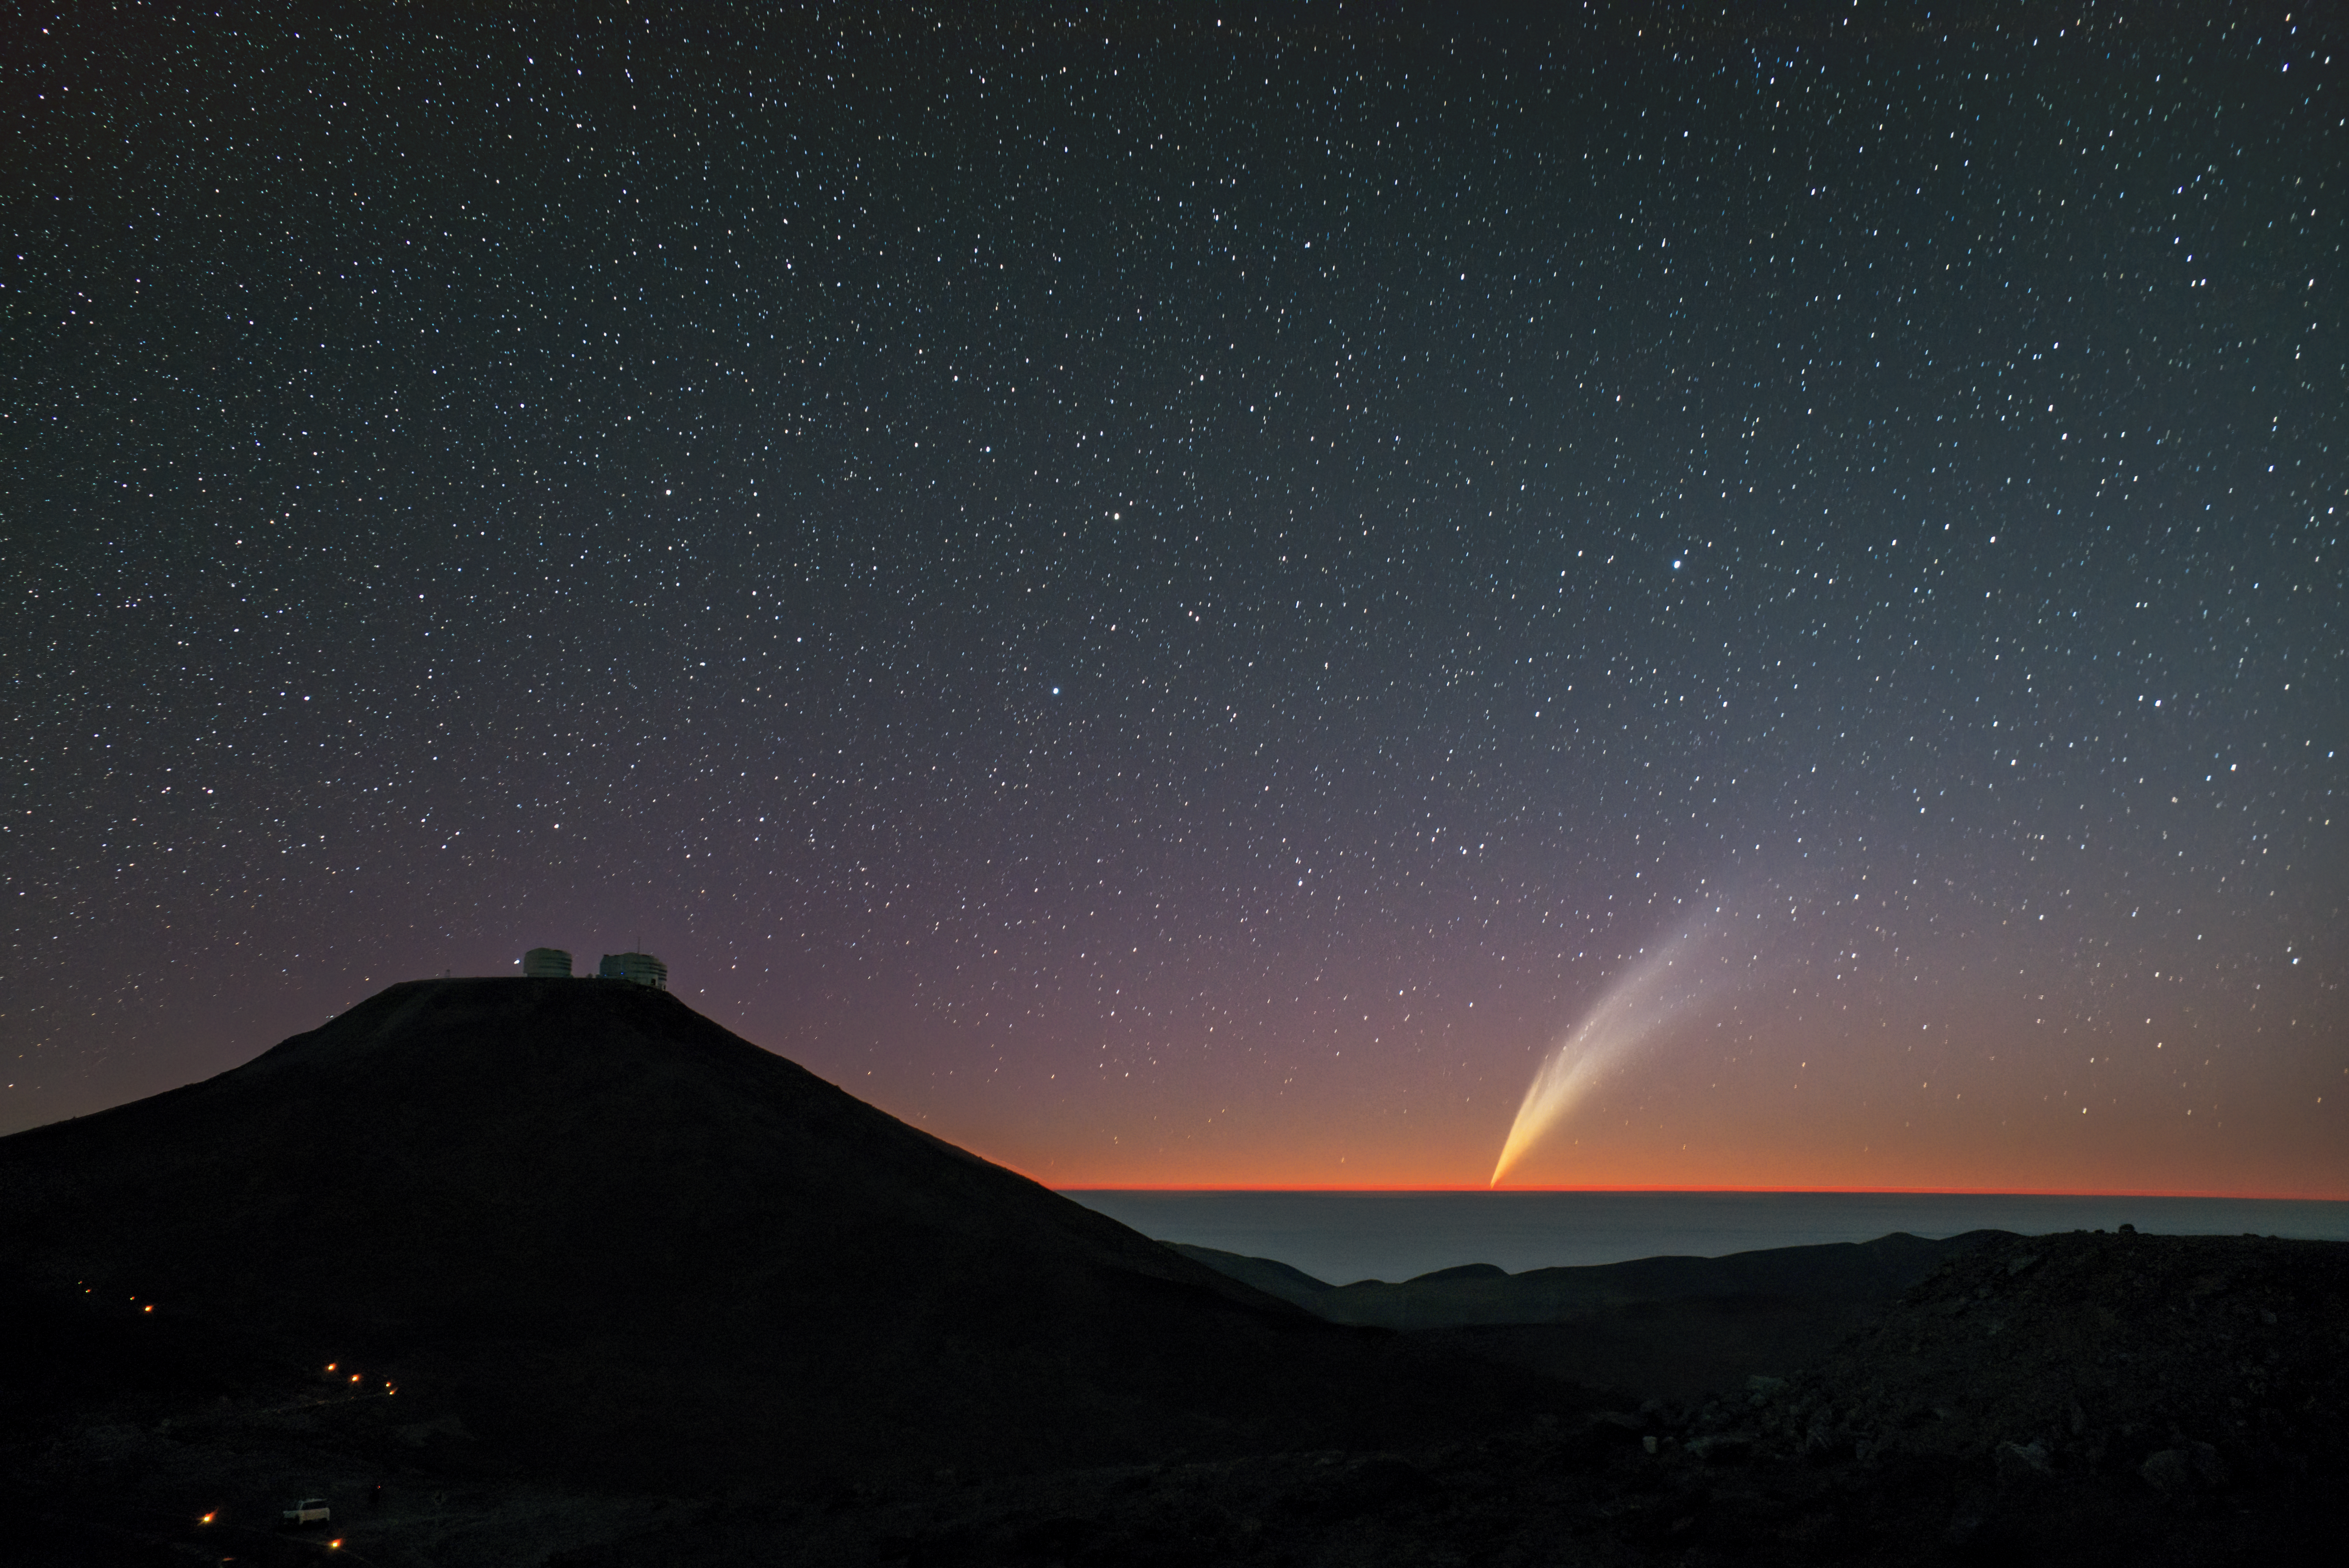

Comet C/2024 G3 (ATLAS) setting at Paranal Observatory

Florentin Millour captured this breathtaking wide-field image of comet C/2024 G3 (ATLAS) on January 21 from ESO’s Paranal Observatory in Chile. The Very Large Telescope sits atop Cerro Paranal to the left, while the comet sets in the western horizon right after sunset.

Credit: F. Millour/ESO